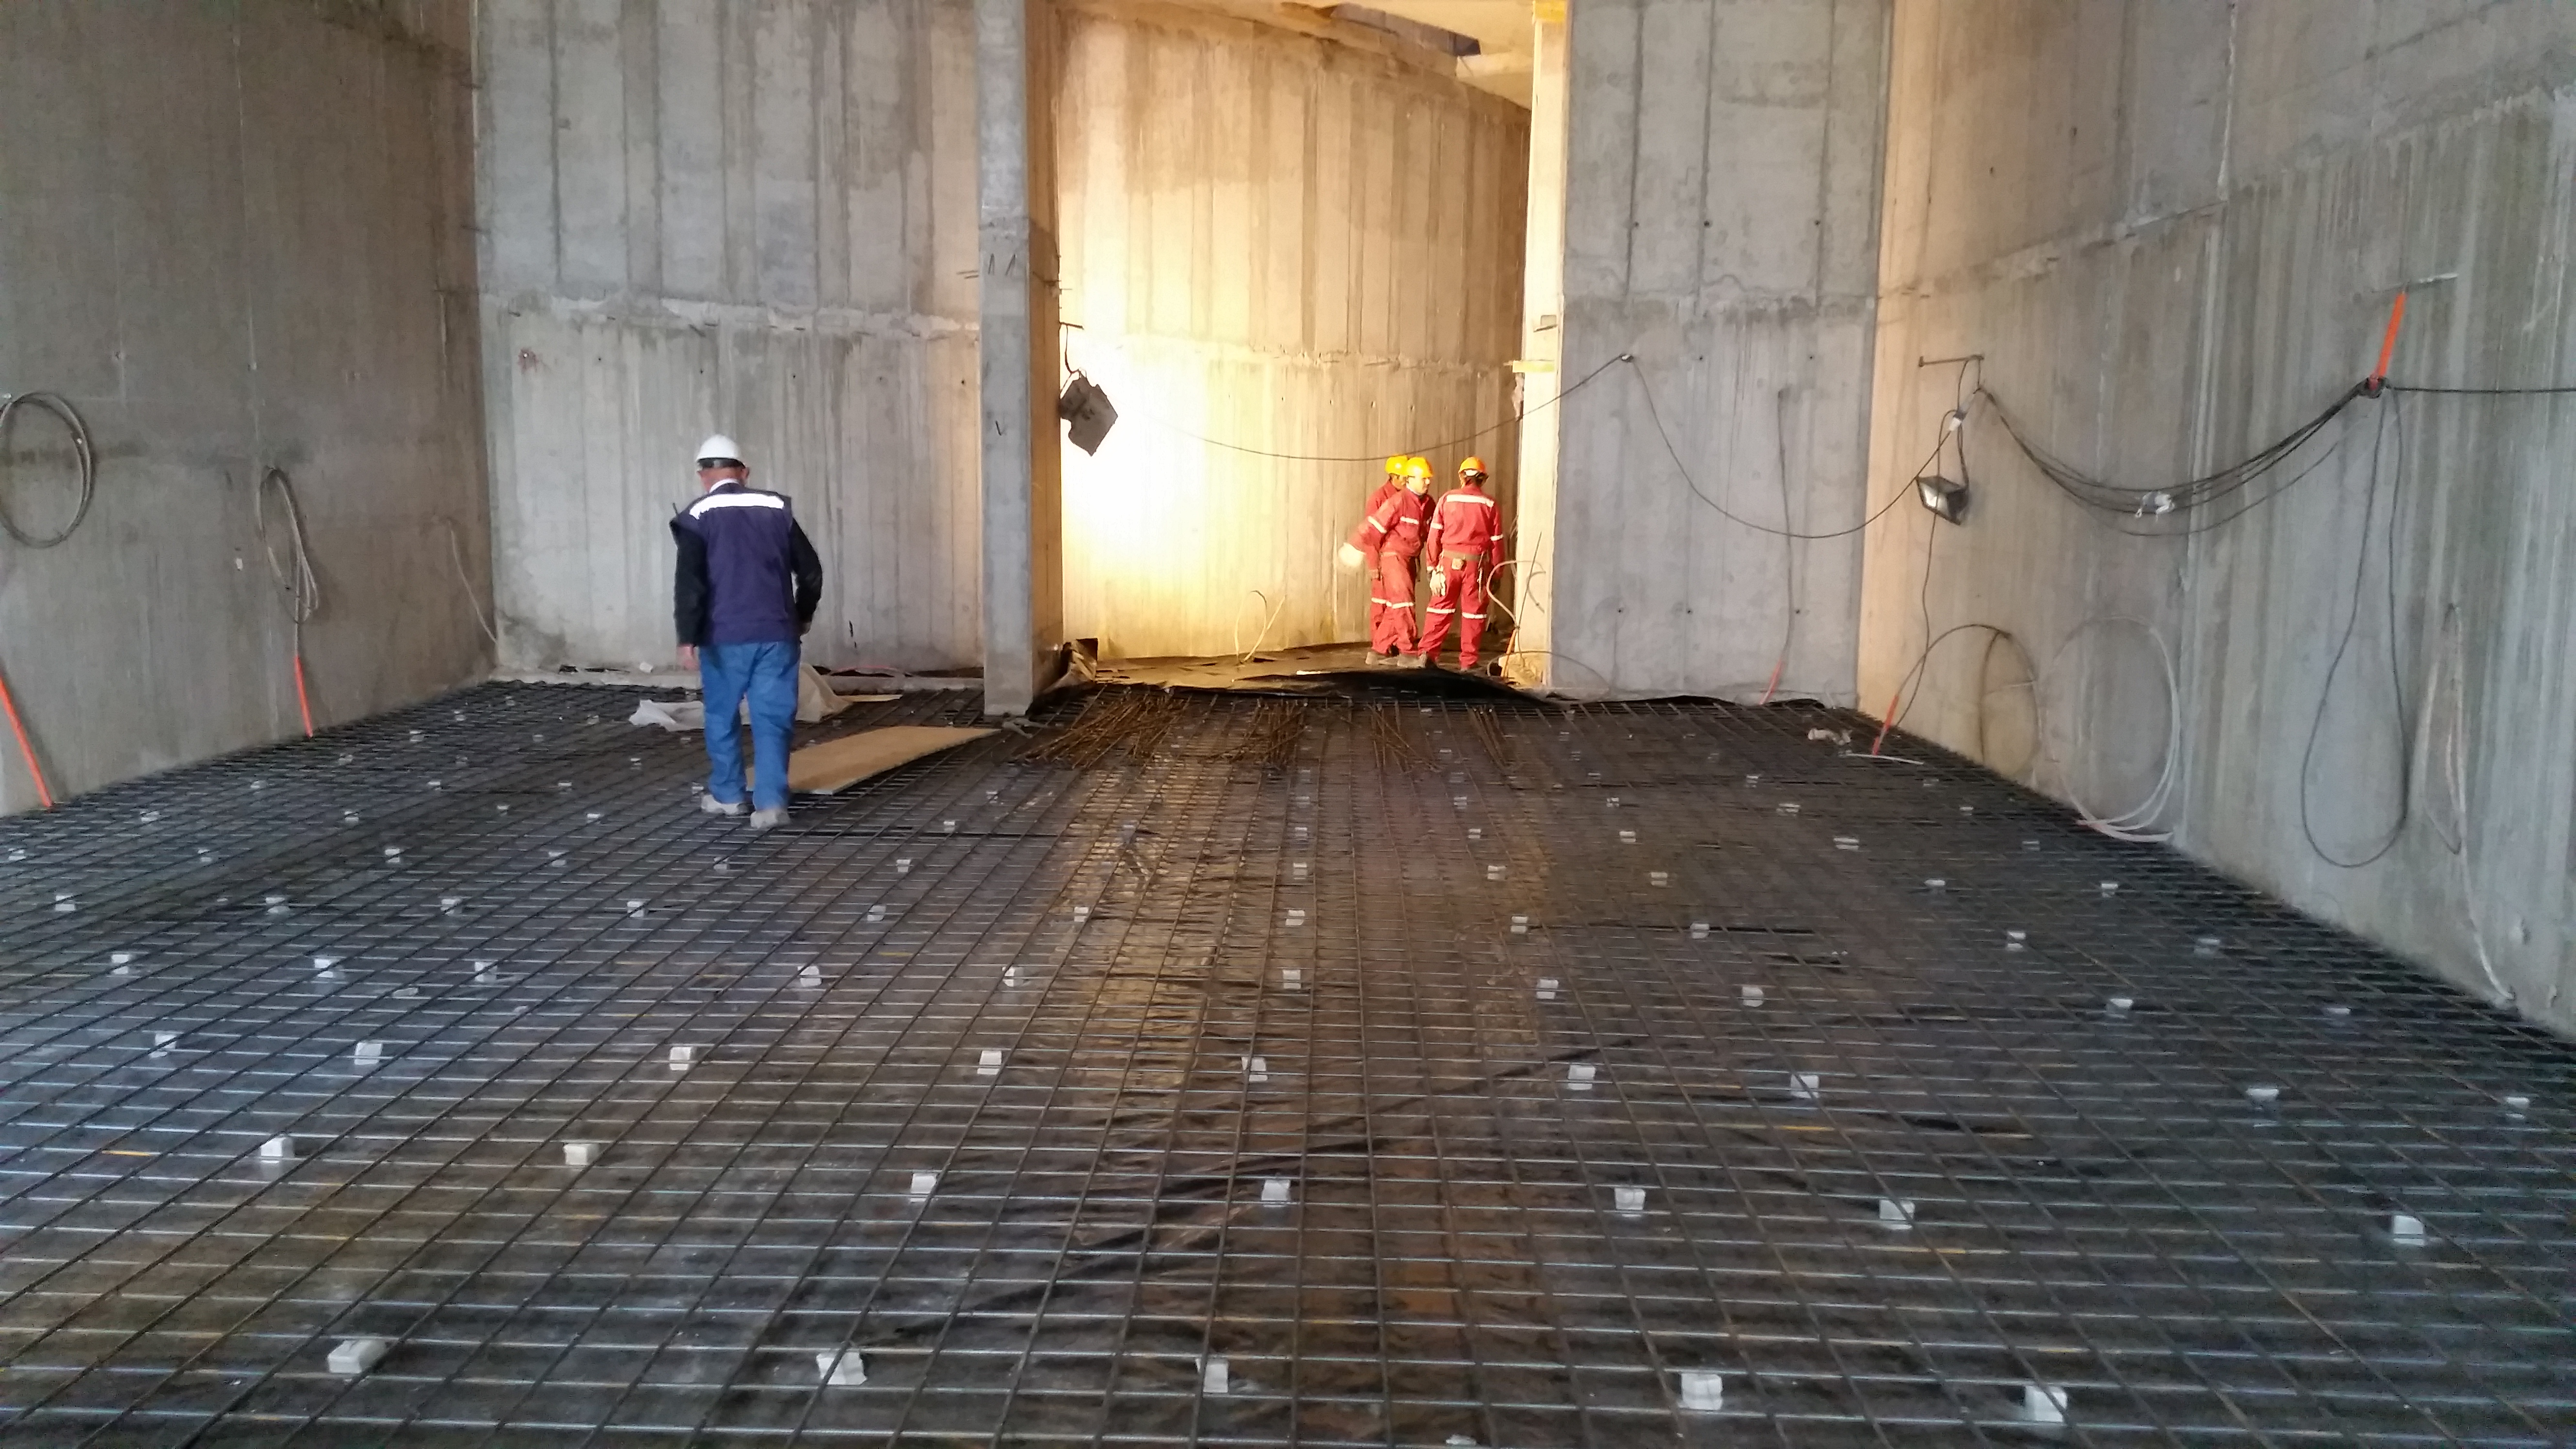

Clean room floor is readied for concrete

On the third level, the clean room's floor is being readied for concrete.

Credit: Rubin Observatory/NSF/AURA